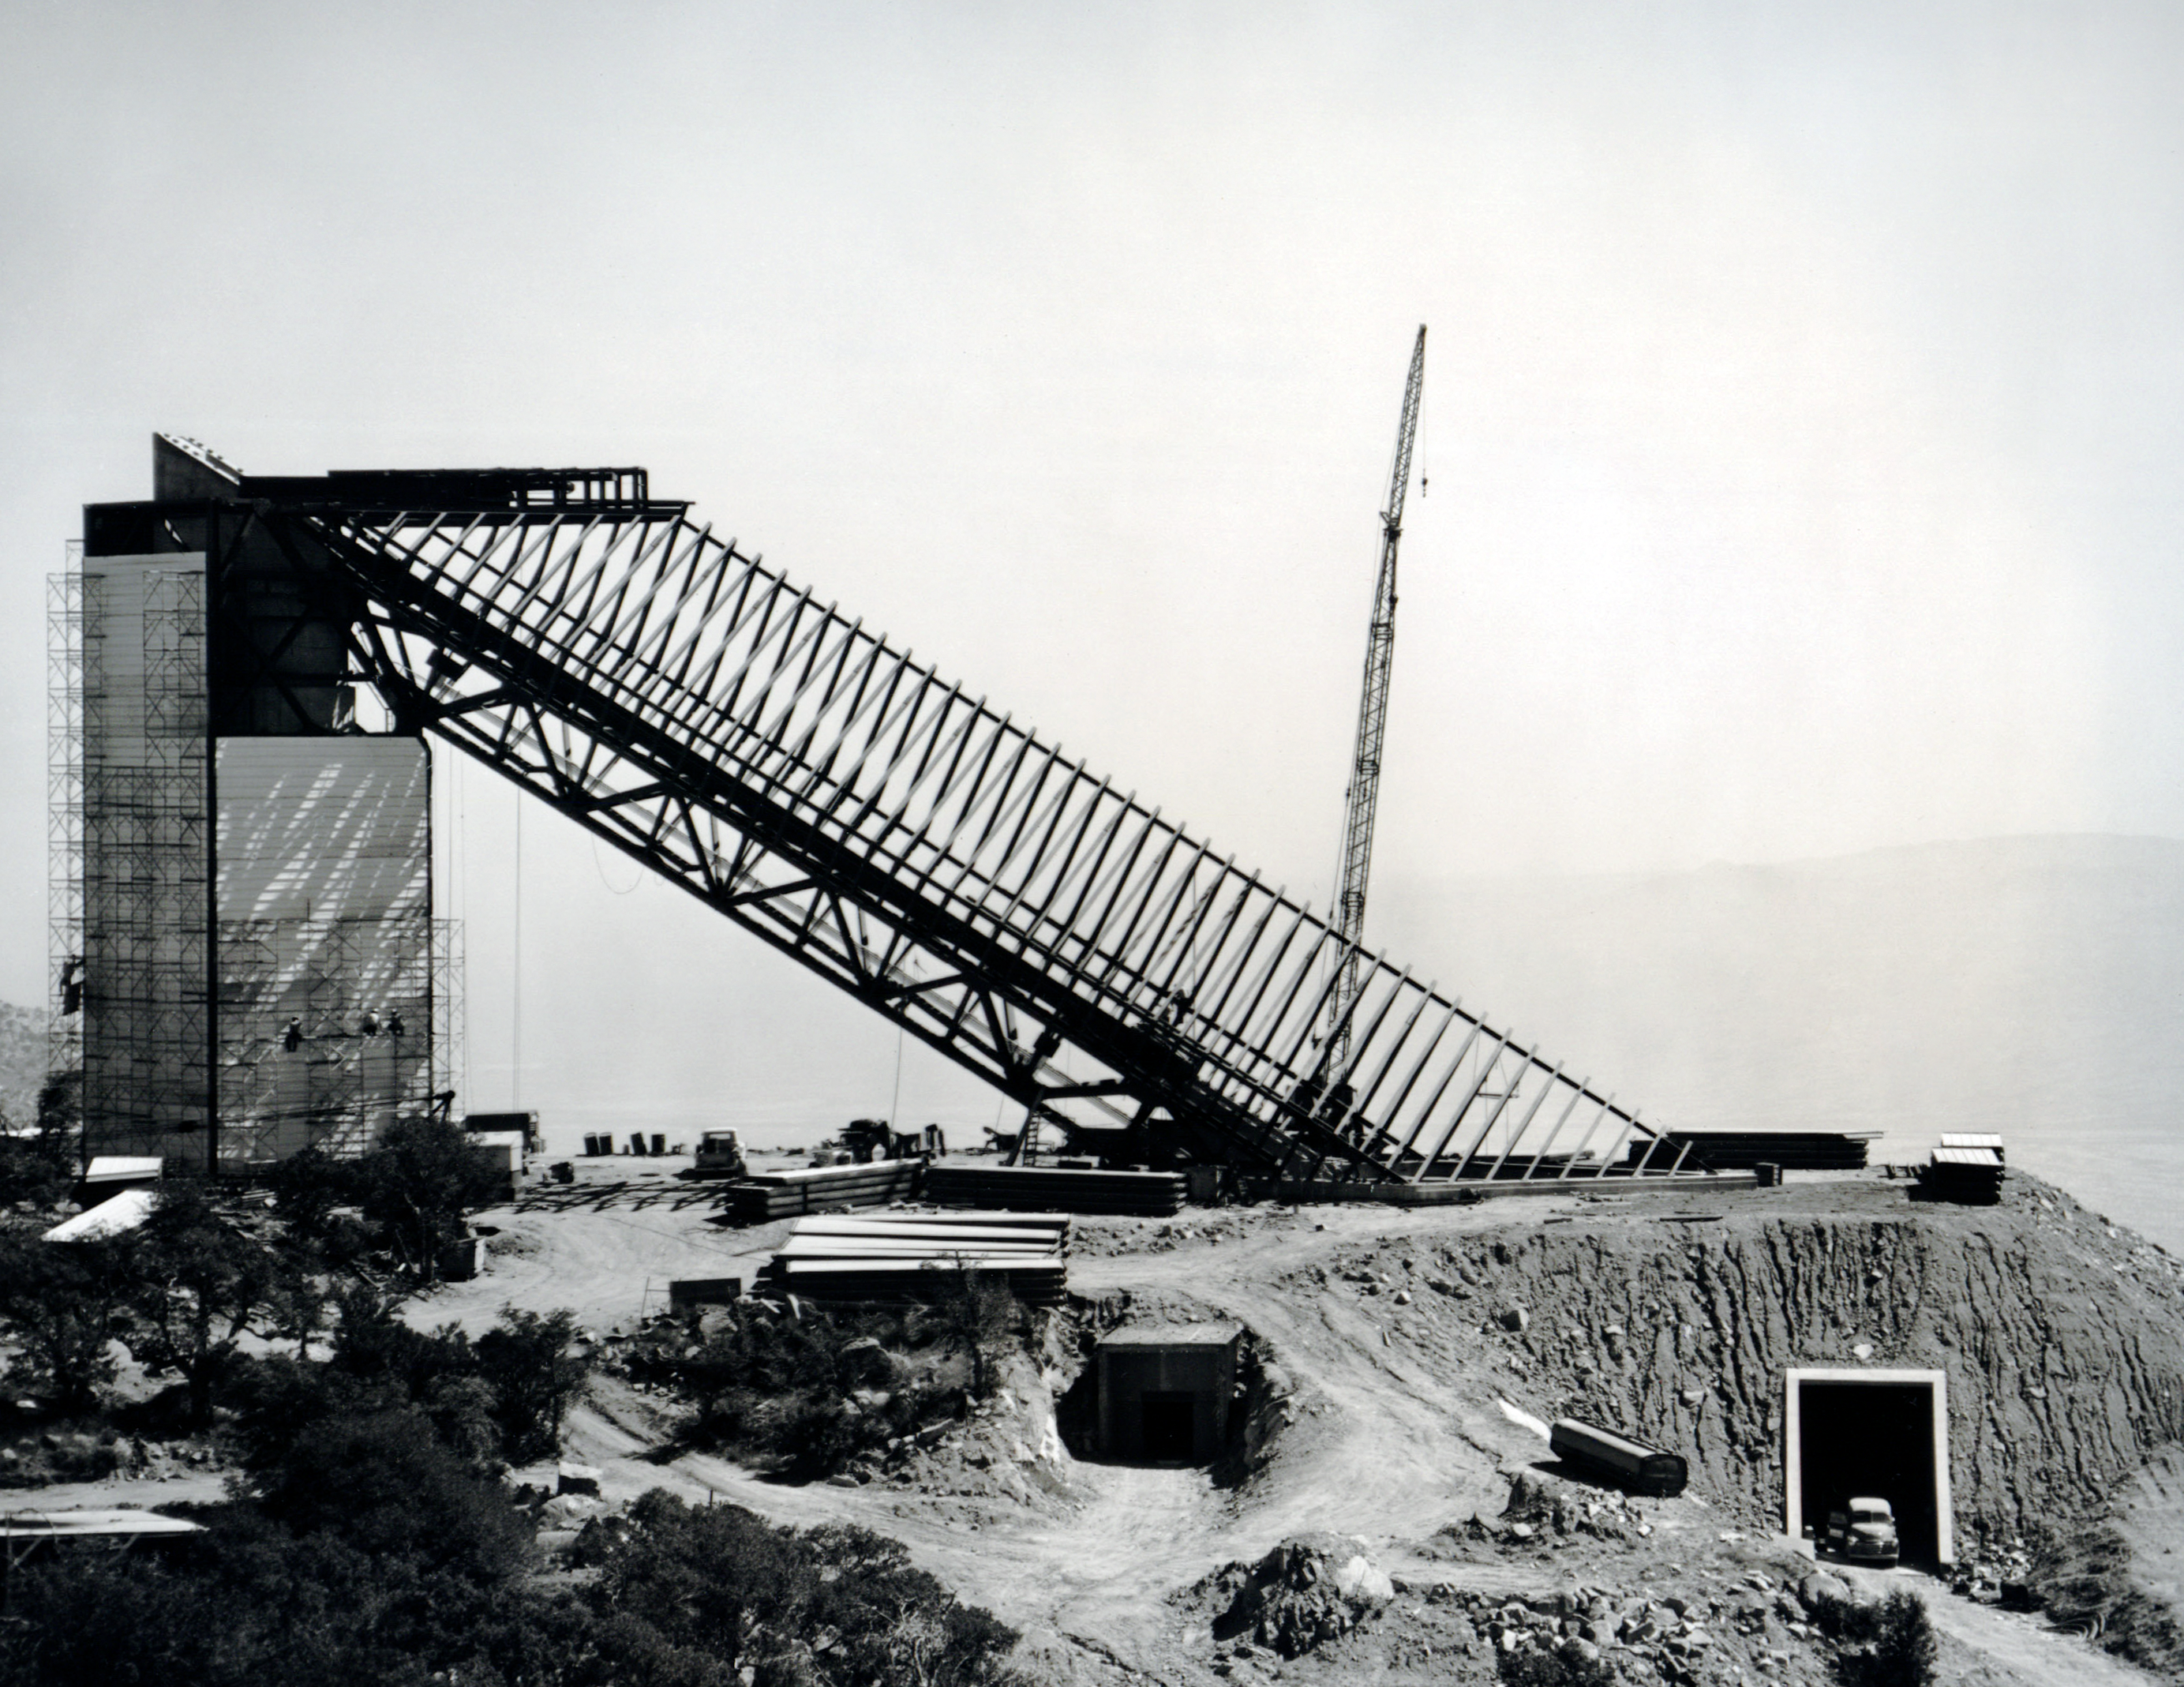

McMath-Pierce Solar Telescope Construction

A vintage photo showing the construction of the NSF McMath-Pierce Solar Telescope at Kitt Peak National Observatory.

This image is part of NSF NOIRLab’s historical archives.

Credit: KPNO/NOIRLab/AURA/NSF